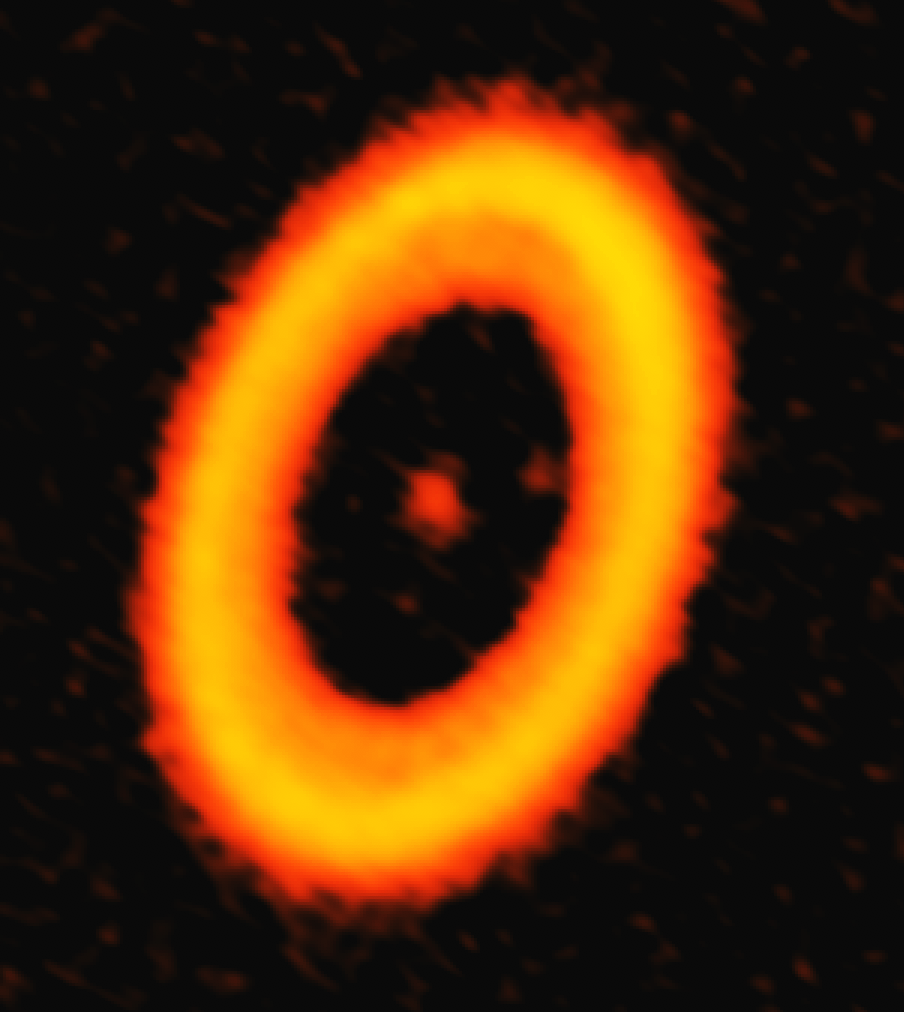

“Moon Forming” Circumplanetary Disk

ALMA image of the dust in PDS 70, a star system located approximately 370 light-years from Earth. Two faint smudges in the gap region of this disk are associated with newly formed planets. One such concentration of dust is a circumplanetary disk, the first such feature ever detected around a distant star.

Credit: ALMA (ESO/NAOJ/NRAO); A. Isella